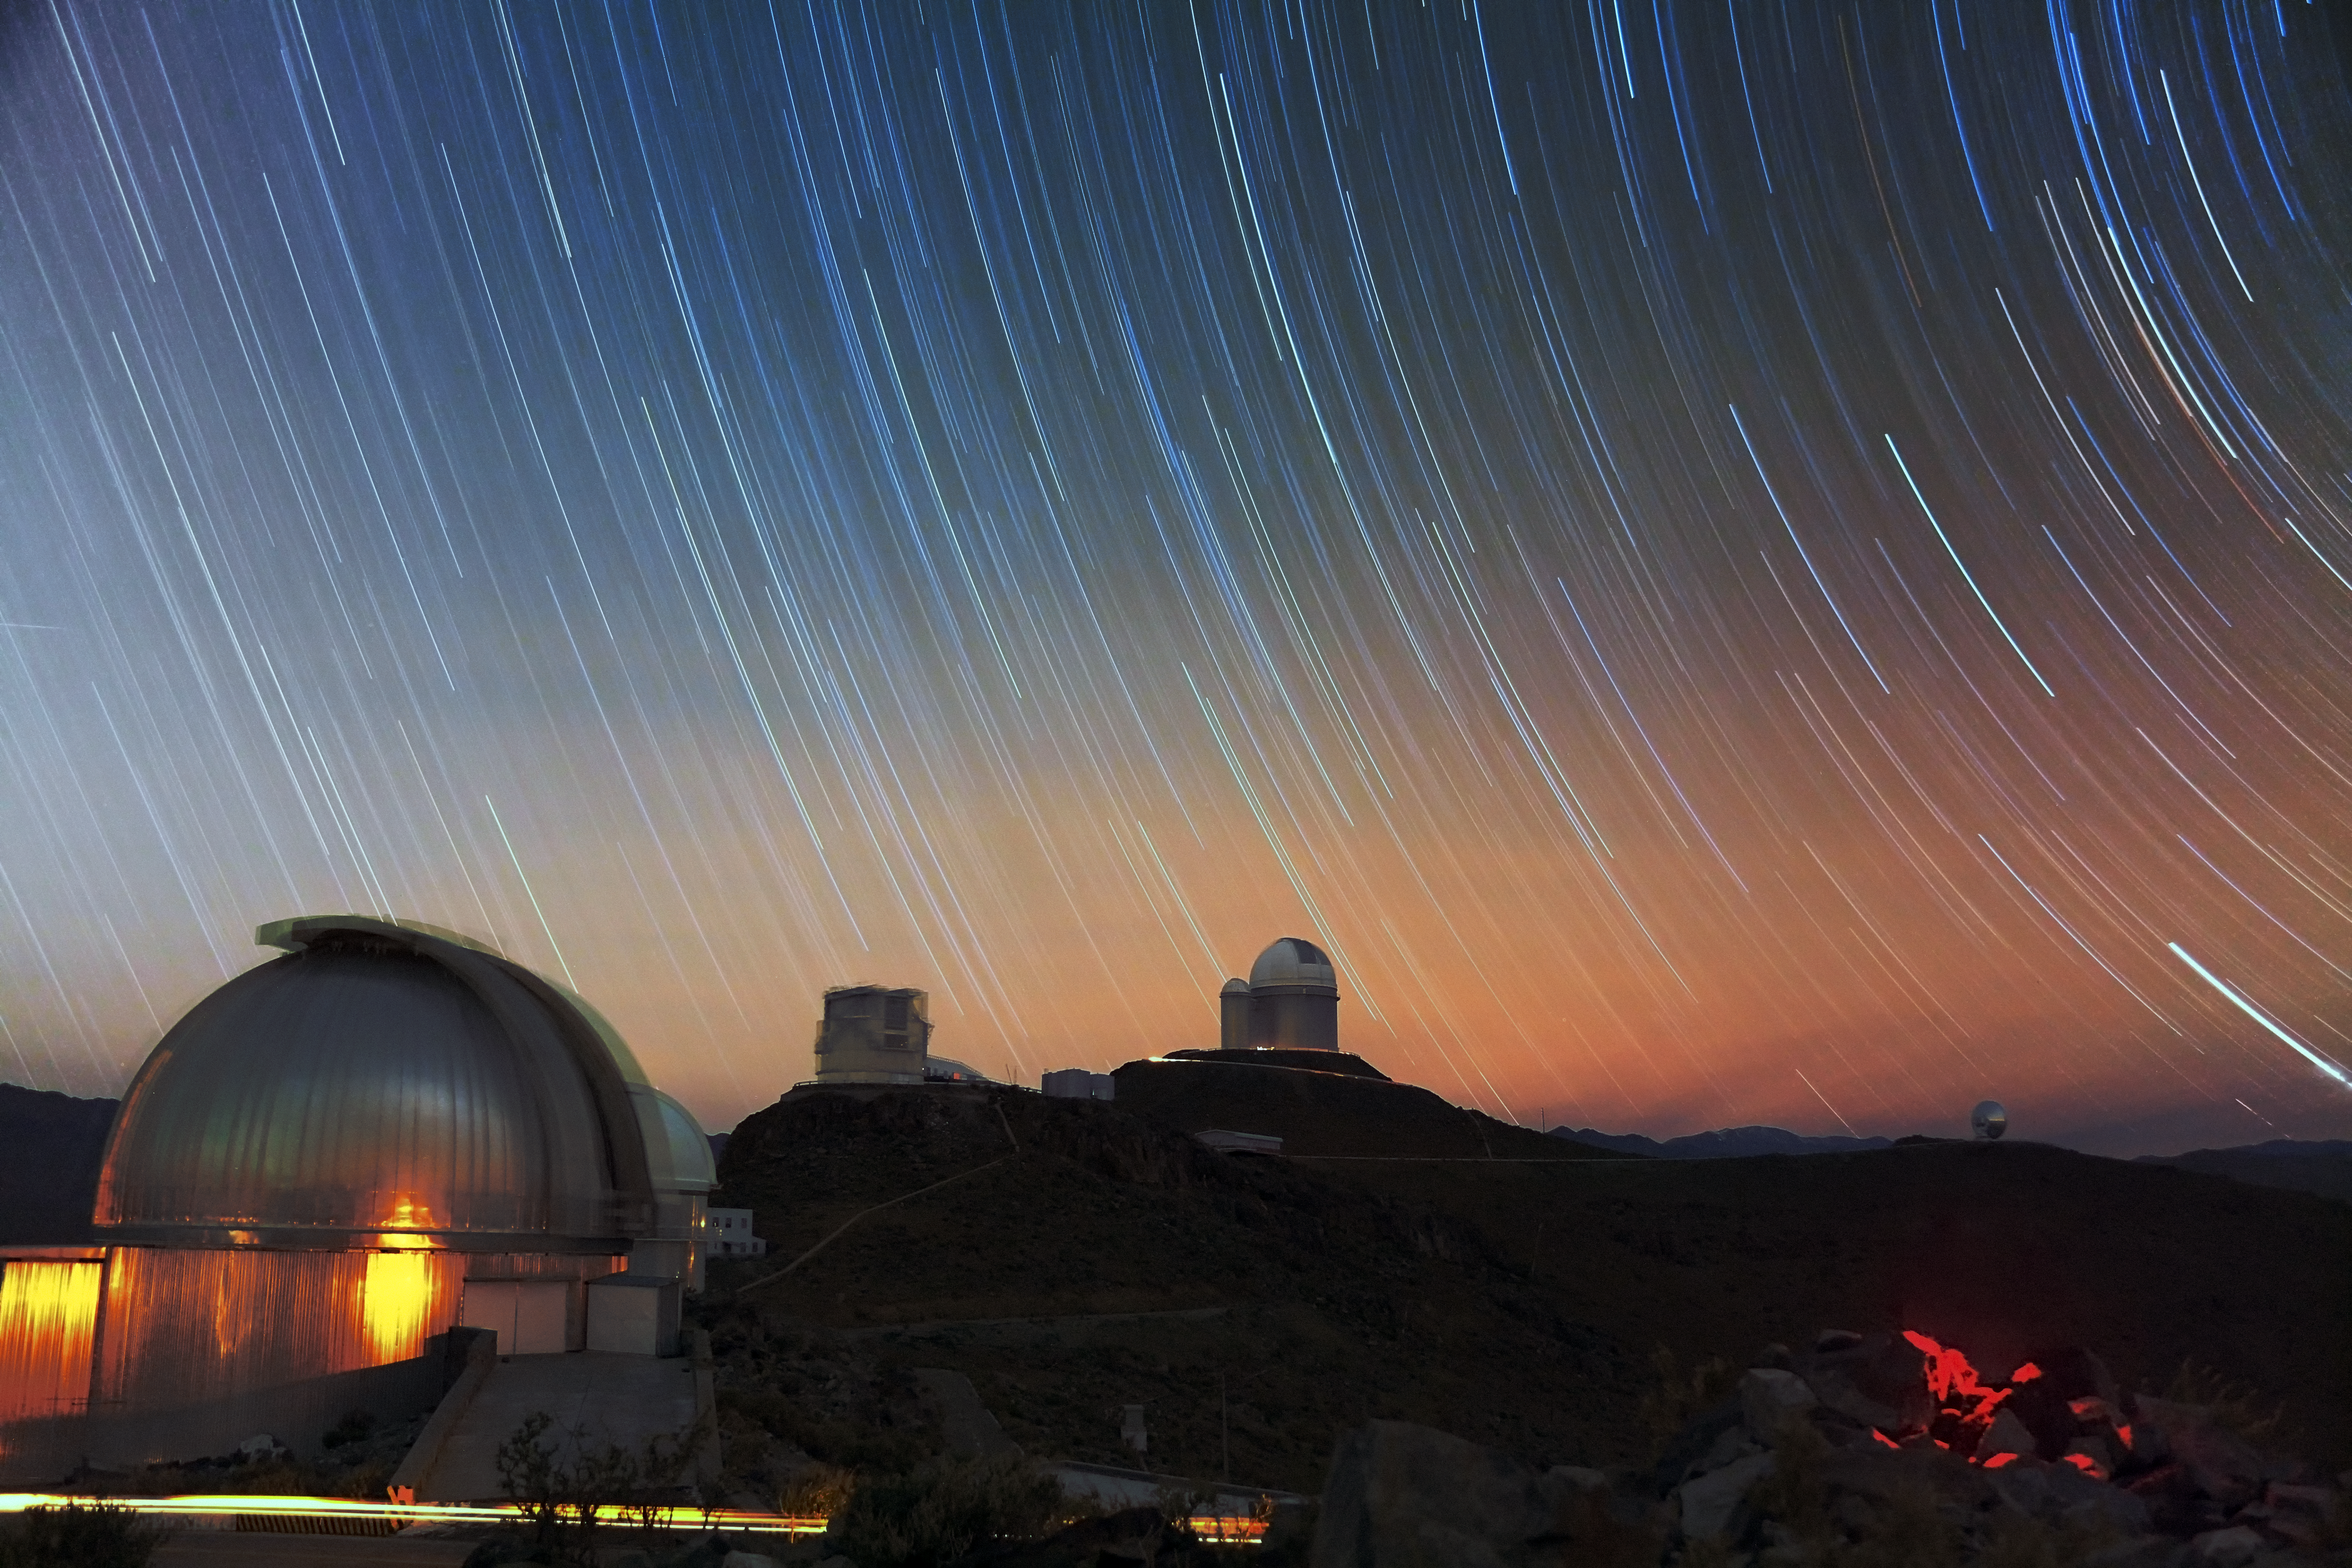

Stars streak over La Silla

Stars streak across the sky over ESO’s La Silla Observatory in this spectacular photograph from ESO Photo Ambassador Farid Char. The stars appear as trails because of the apparent daily motion of the sky, which is, in fact, due to the rotation of the Earth on its own axis.

In the foreground, the MPG/ESO 2.2-metre telescope can be seen. It is joined by the 3.58-metre New Technology Telescope (NTT) and ESO 3.6-metre telescope. The silhouette of the Swedish–ESO Submillimetre Telescope (SEST) can be seen in the distance, to the far right of the image.

Credit: ESO/F. Char